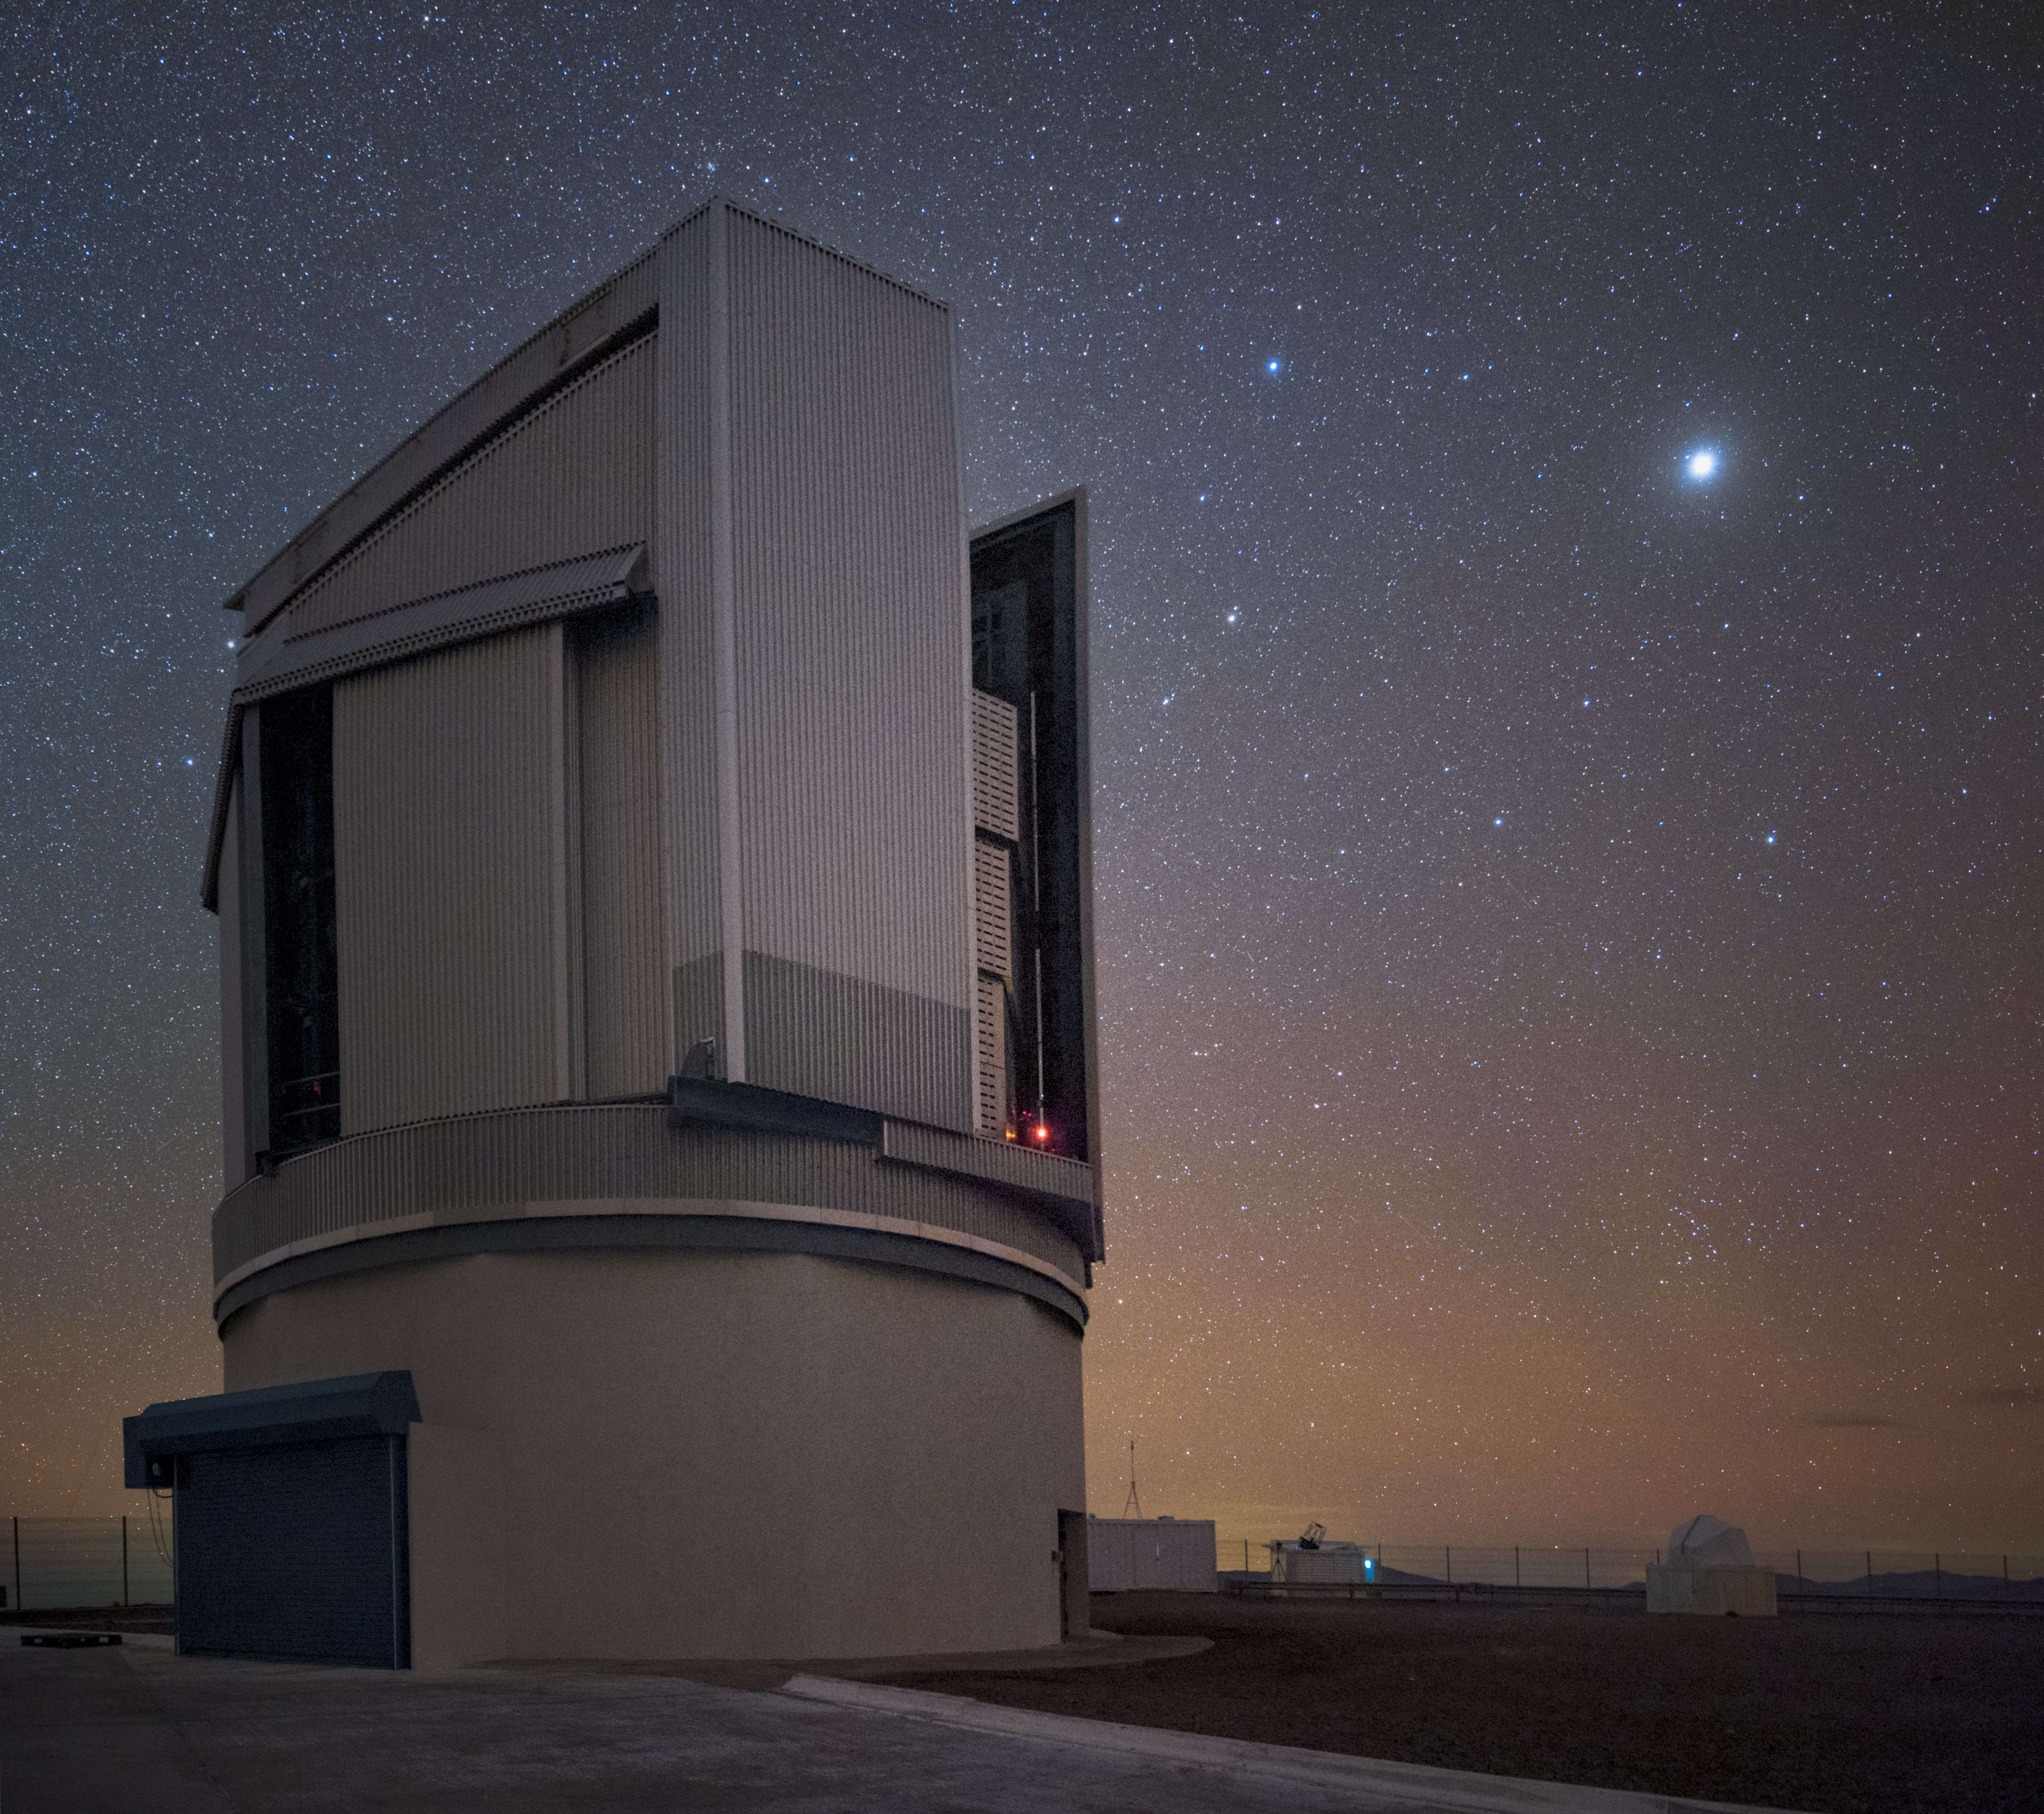

VST view

ESO's VLT Survey Telescope (VST) is part of Paranal Observatory in Chile. It is the world's largest telescope surveying the Universe in visible light.

Credit: ESO/Y. Beletsky